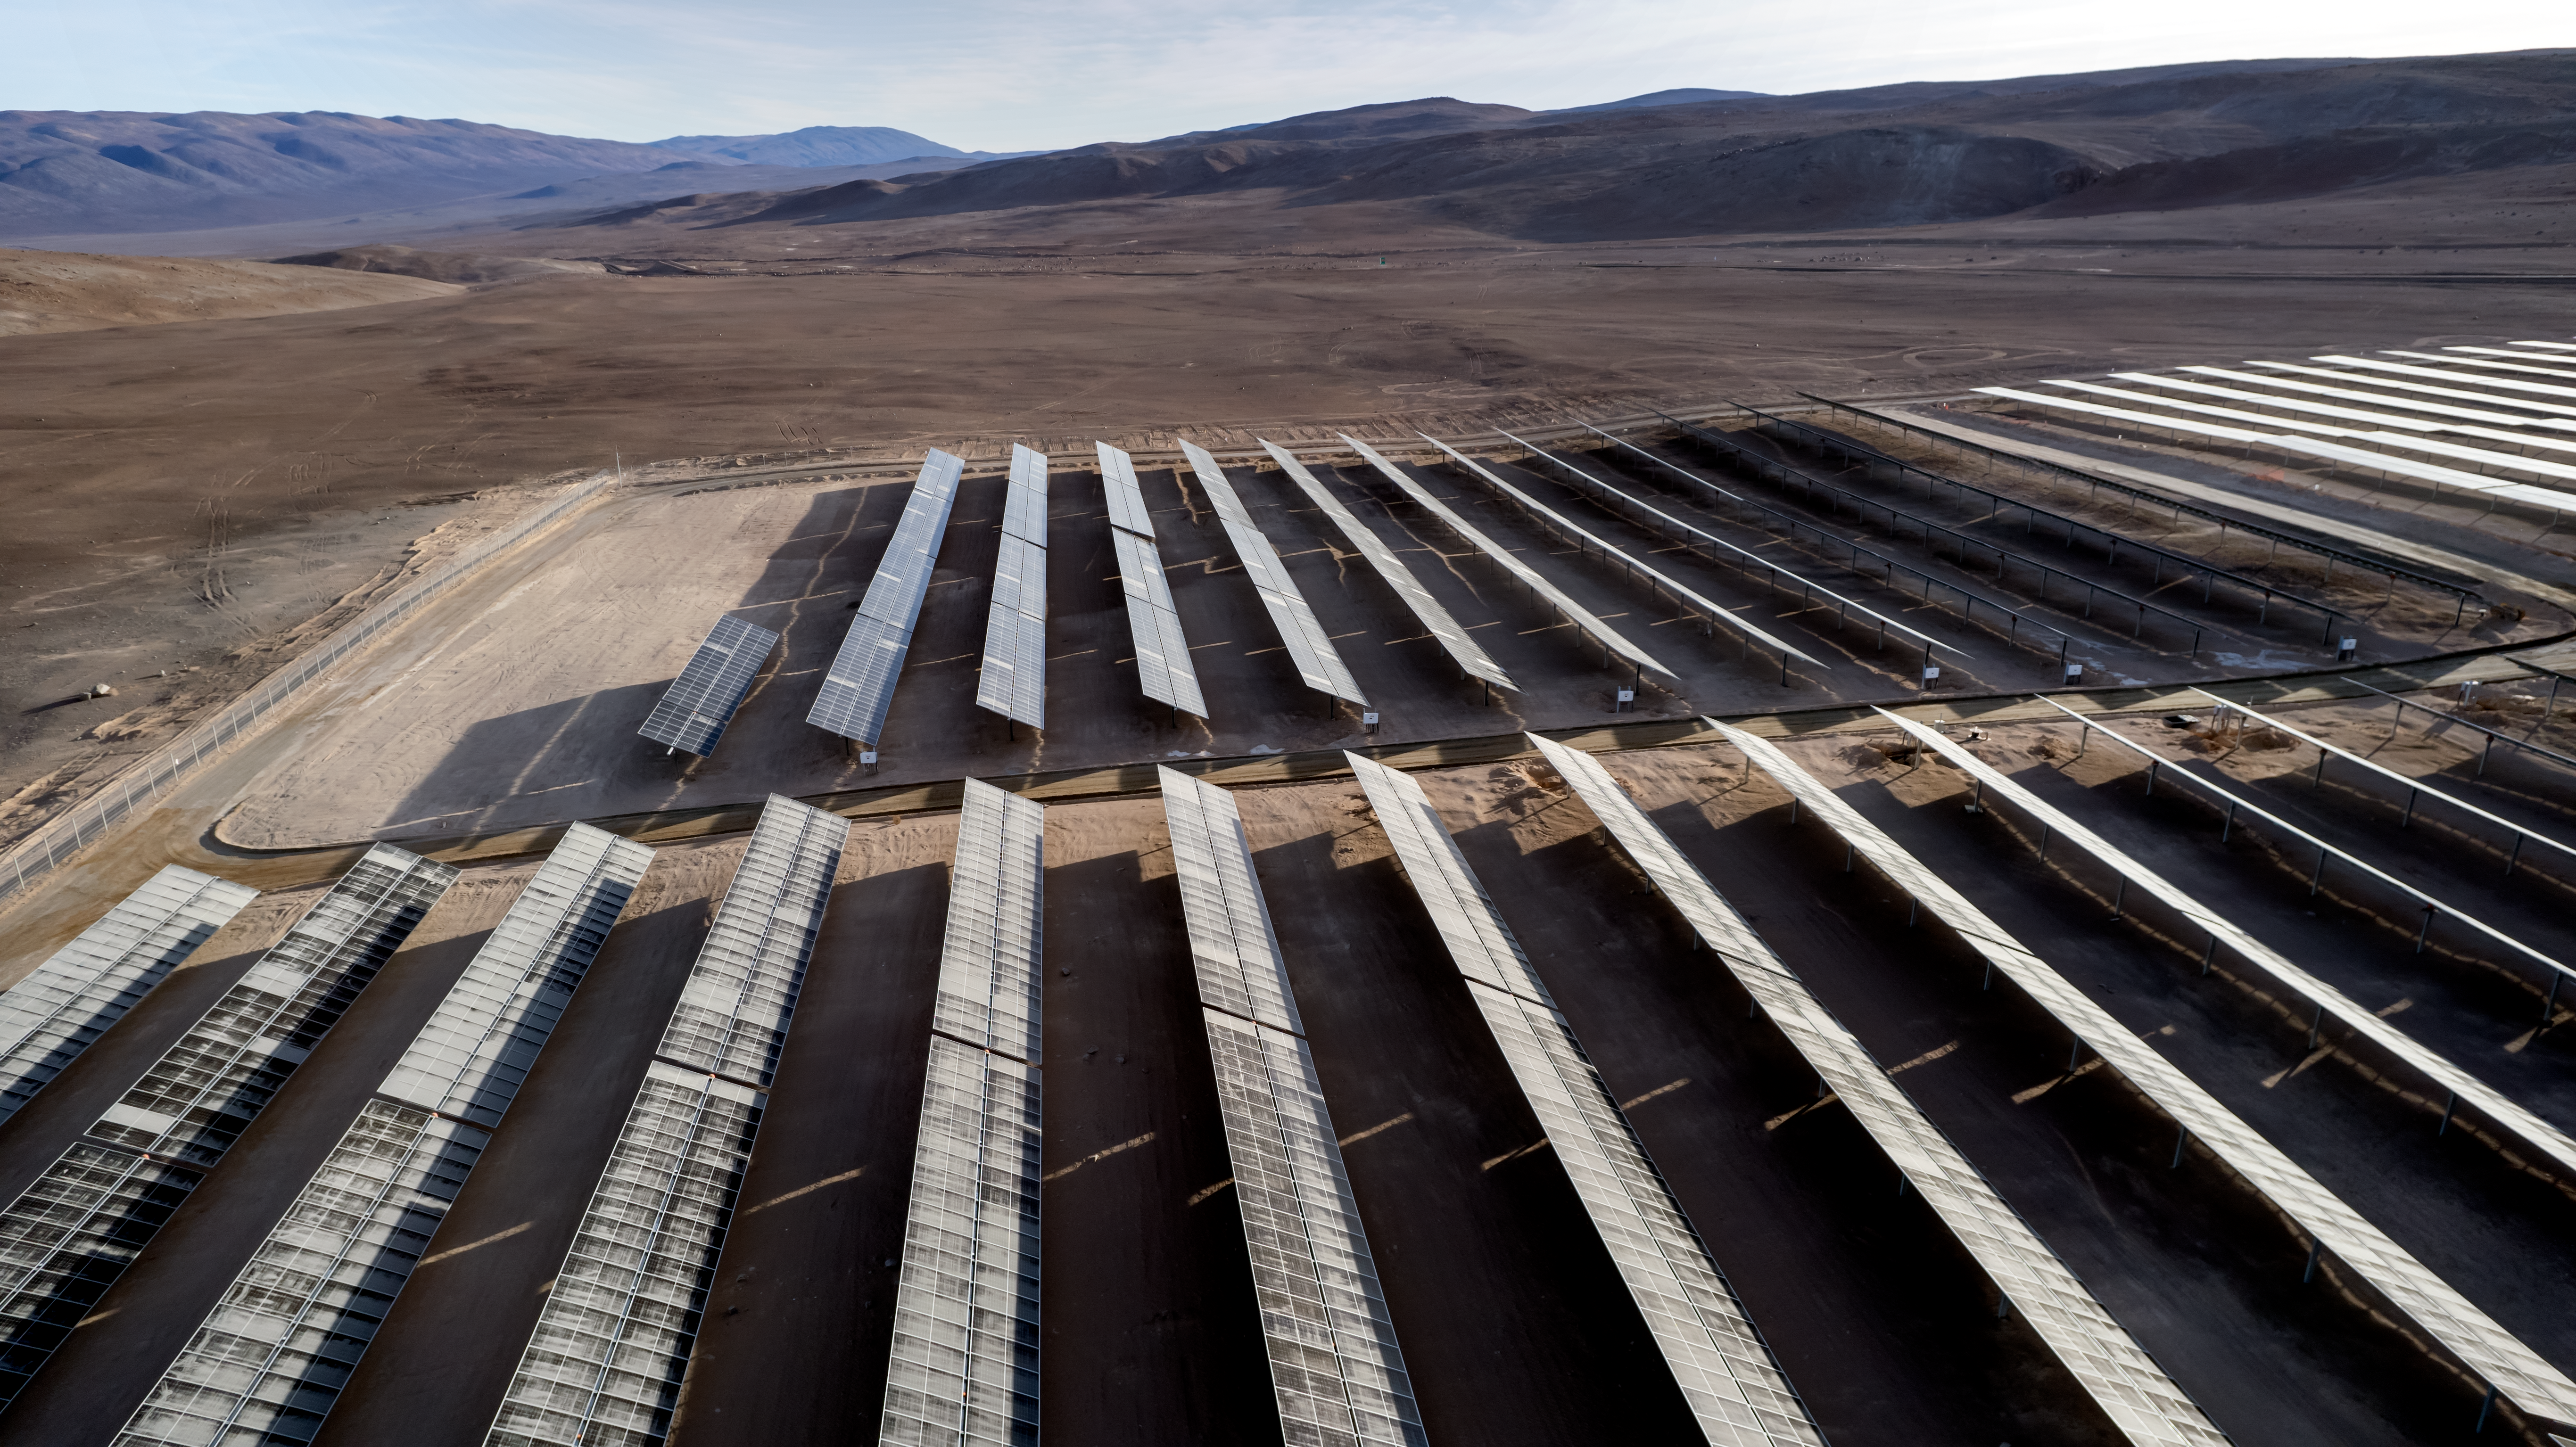

The Paranal-Armazones photovoltaic plant

This image shows the photovoltaic power plant that supplies electricity to ESO's Paranal Observatory and the ESO's ELT construction site at Cerro Armazones during the day. This solar power plant is the highest generation capacity in Chile dedicated to astronomy.

Credit: ESO